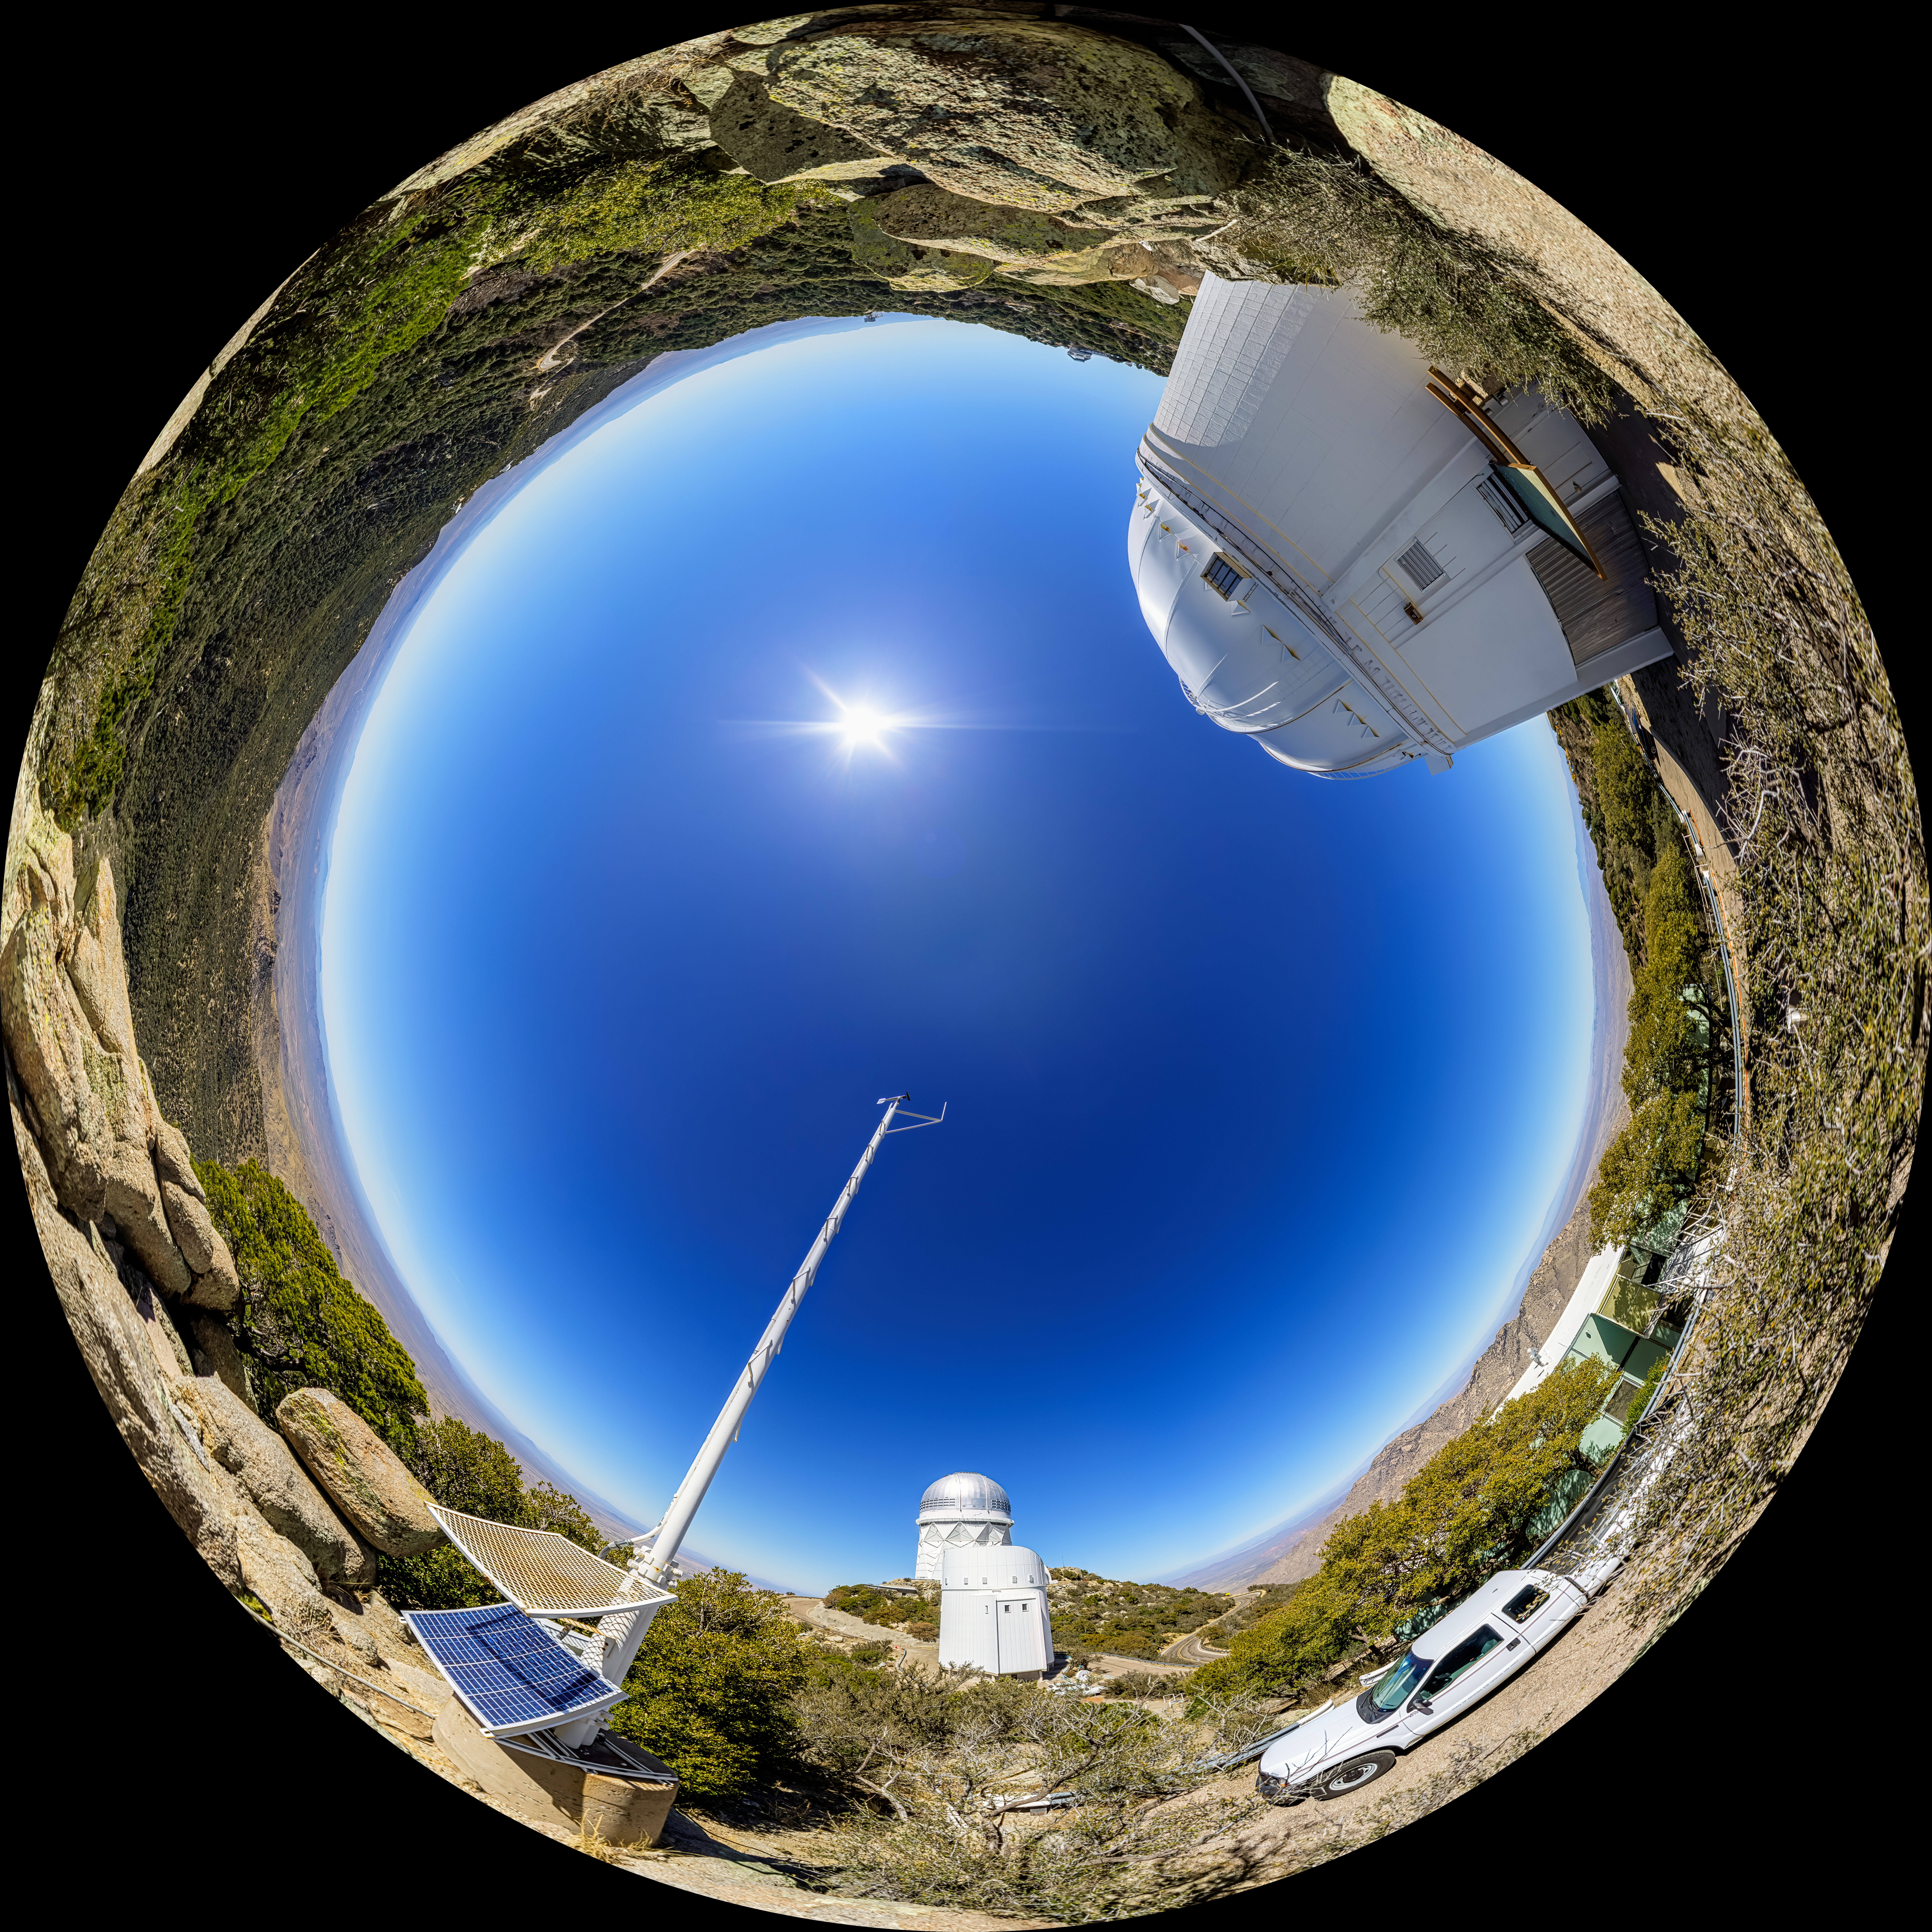

UA 0.9-meter Spacewatch Telescope Fulldome

A fulldome view of the UA 0.9-meter Spacewatch Telescope at Kitt Peak National Observatory (KPNO), a Program of NSF NOIRLab.

A 360 panorama version of this image can be found here.

Credit: KPNO/NOIRLab/NSF/AURA/ P. Horálek